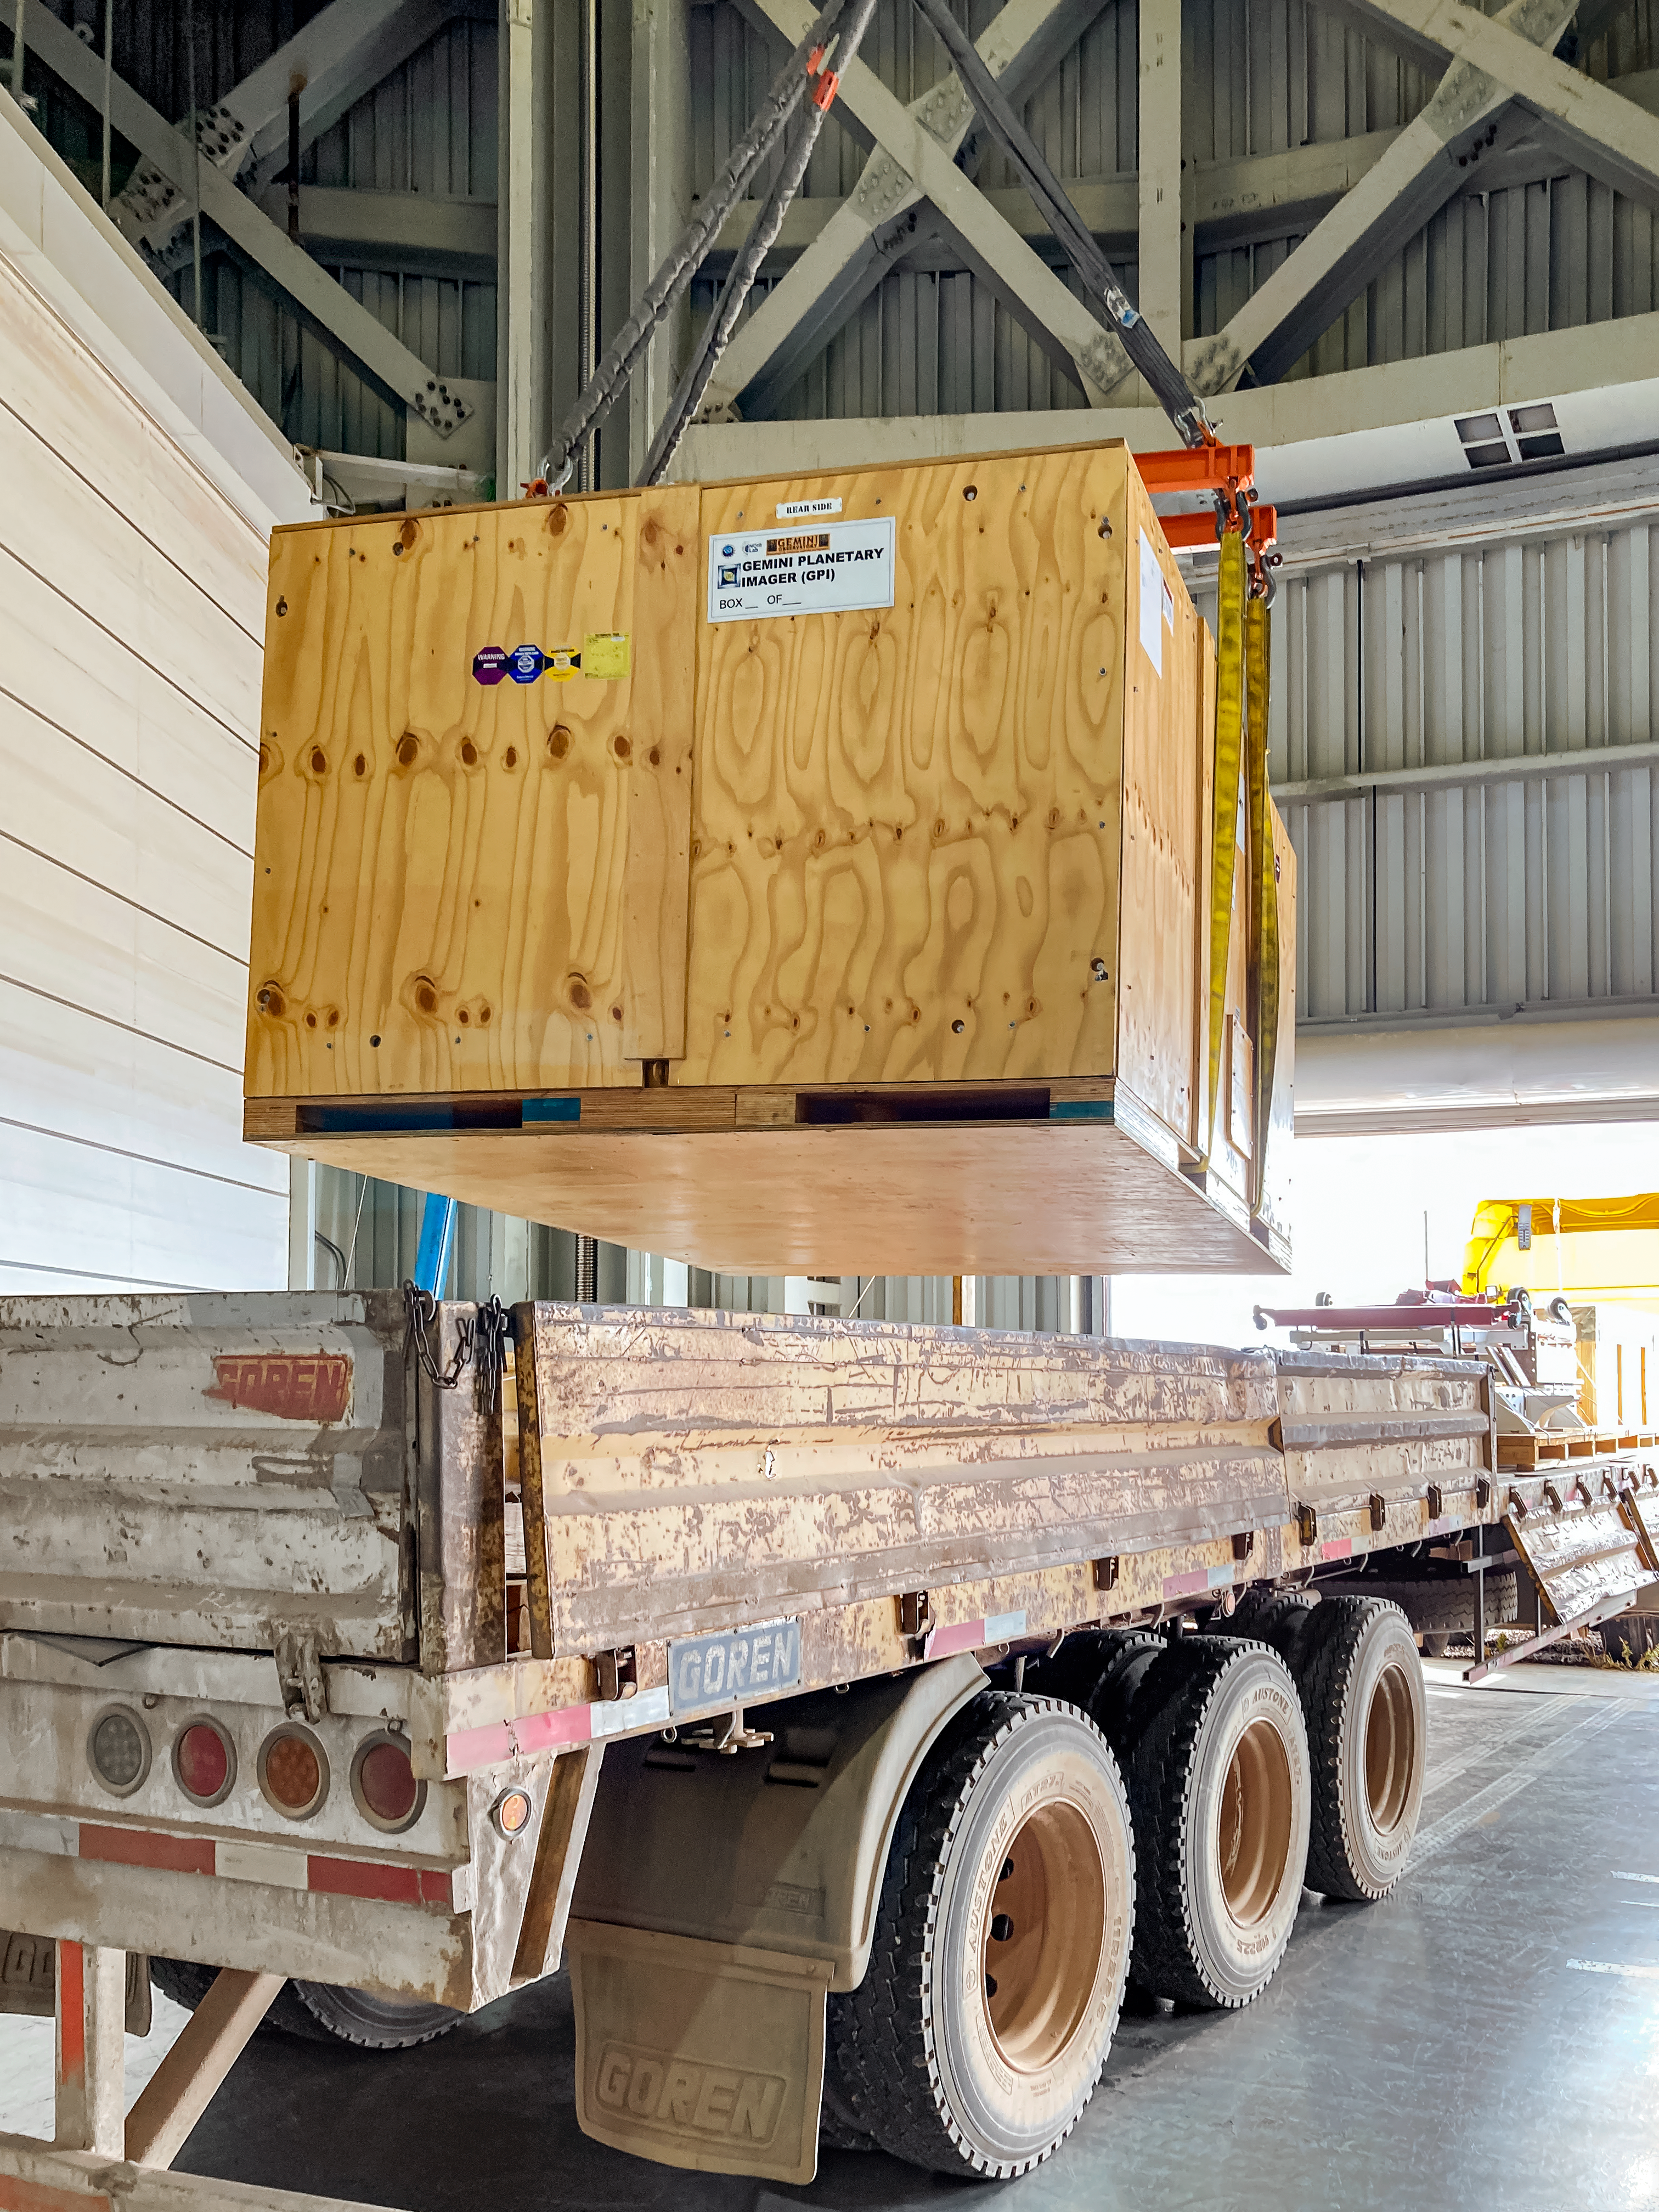

GHOST Optical Bench Moving

GHOST, the Gemini High-resolution Optical SpecTrograph, is the next Gemini facility instrument and will provide world-class, high-resolution spectroscopic capabilities to the Gemini community. It is an instrument for Gemini South in Chile. Australian Astronomical Optics (AAO) at Macquarie University leads the GHOST team, which includes the National Research Council Herzberg (NRC-H), for the construction of the spectrograph and the Australian National University (ANU) leads on the instrument control system and data reduction software.

Major components of GHOST were delivered to the AURA Recinto in Chile just after the pandemic started and remained there for 8 months before they were delivered to Gemini South in February 2021.

Now, with travel restrictions lessened, teams from NRC Canada, AAO Australia, and Gemini North are working with the Gemini South GHOST project team and the rest of the Cerro Pachón day crew to assemble the GHOST spectrograph.

The teams are into week four of this effort, and they are on schedule to commission GHOST in late June. Twilight tests are due to take place in late May. The following milestones have already been met:

75% of the 9-feet-tall outer enclosure assembly completed
Optical bench support structure assembled and 1000-lb bench installed
All the optics inspected, finding no shipping damage or coating degradation from long storage
All optics mounted on the optical bench, and white pupil relay aligned
Both detectors under vacuum
All electronics unpacked, inspected and tested; assembly is ~ 50% complete

GHOST will enable astronomers to investigate a broad range of science goals, from the composition of the first stars to the characterization of exoplanetary systems. GHOST will also provide crucial follow-up of interesting targets emerging from many ongoing and future surveys, such as Vera C. Rubin Observatory’s Legacy Survey of Space and Time, SkyMapper and GAIA.

Credit: NOIRLab/AURA/NSF